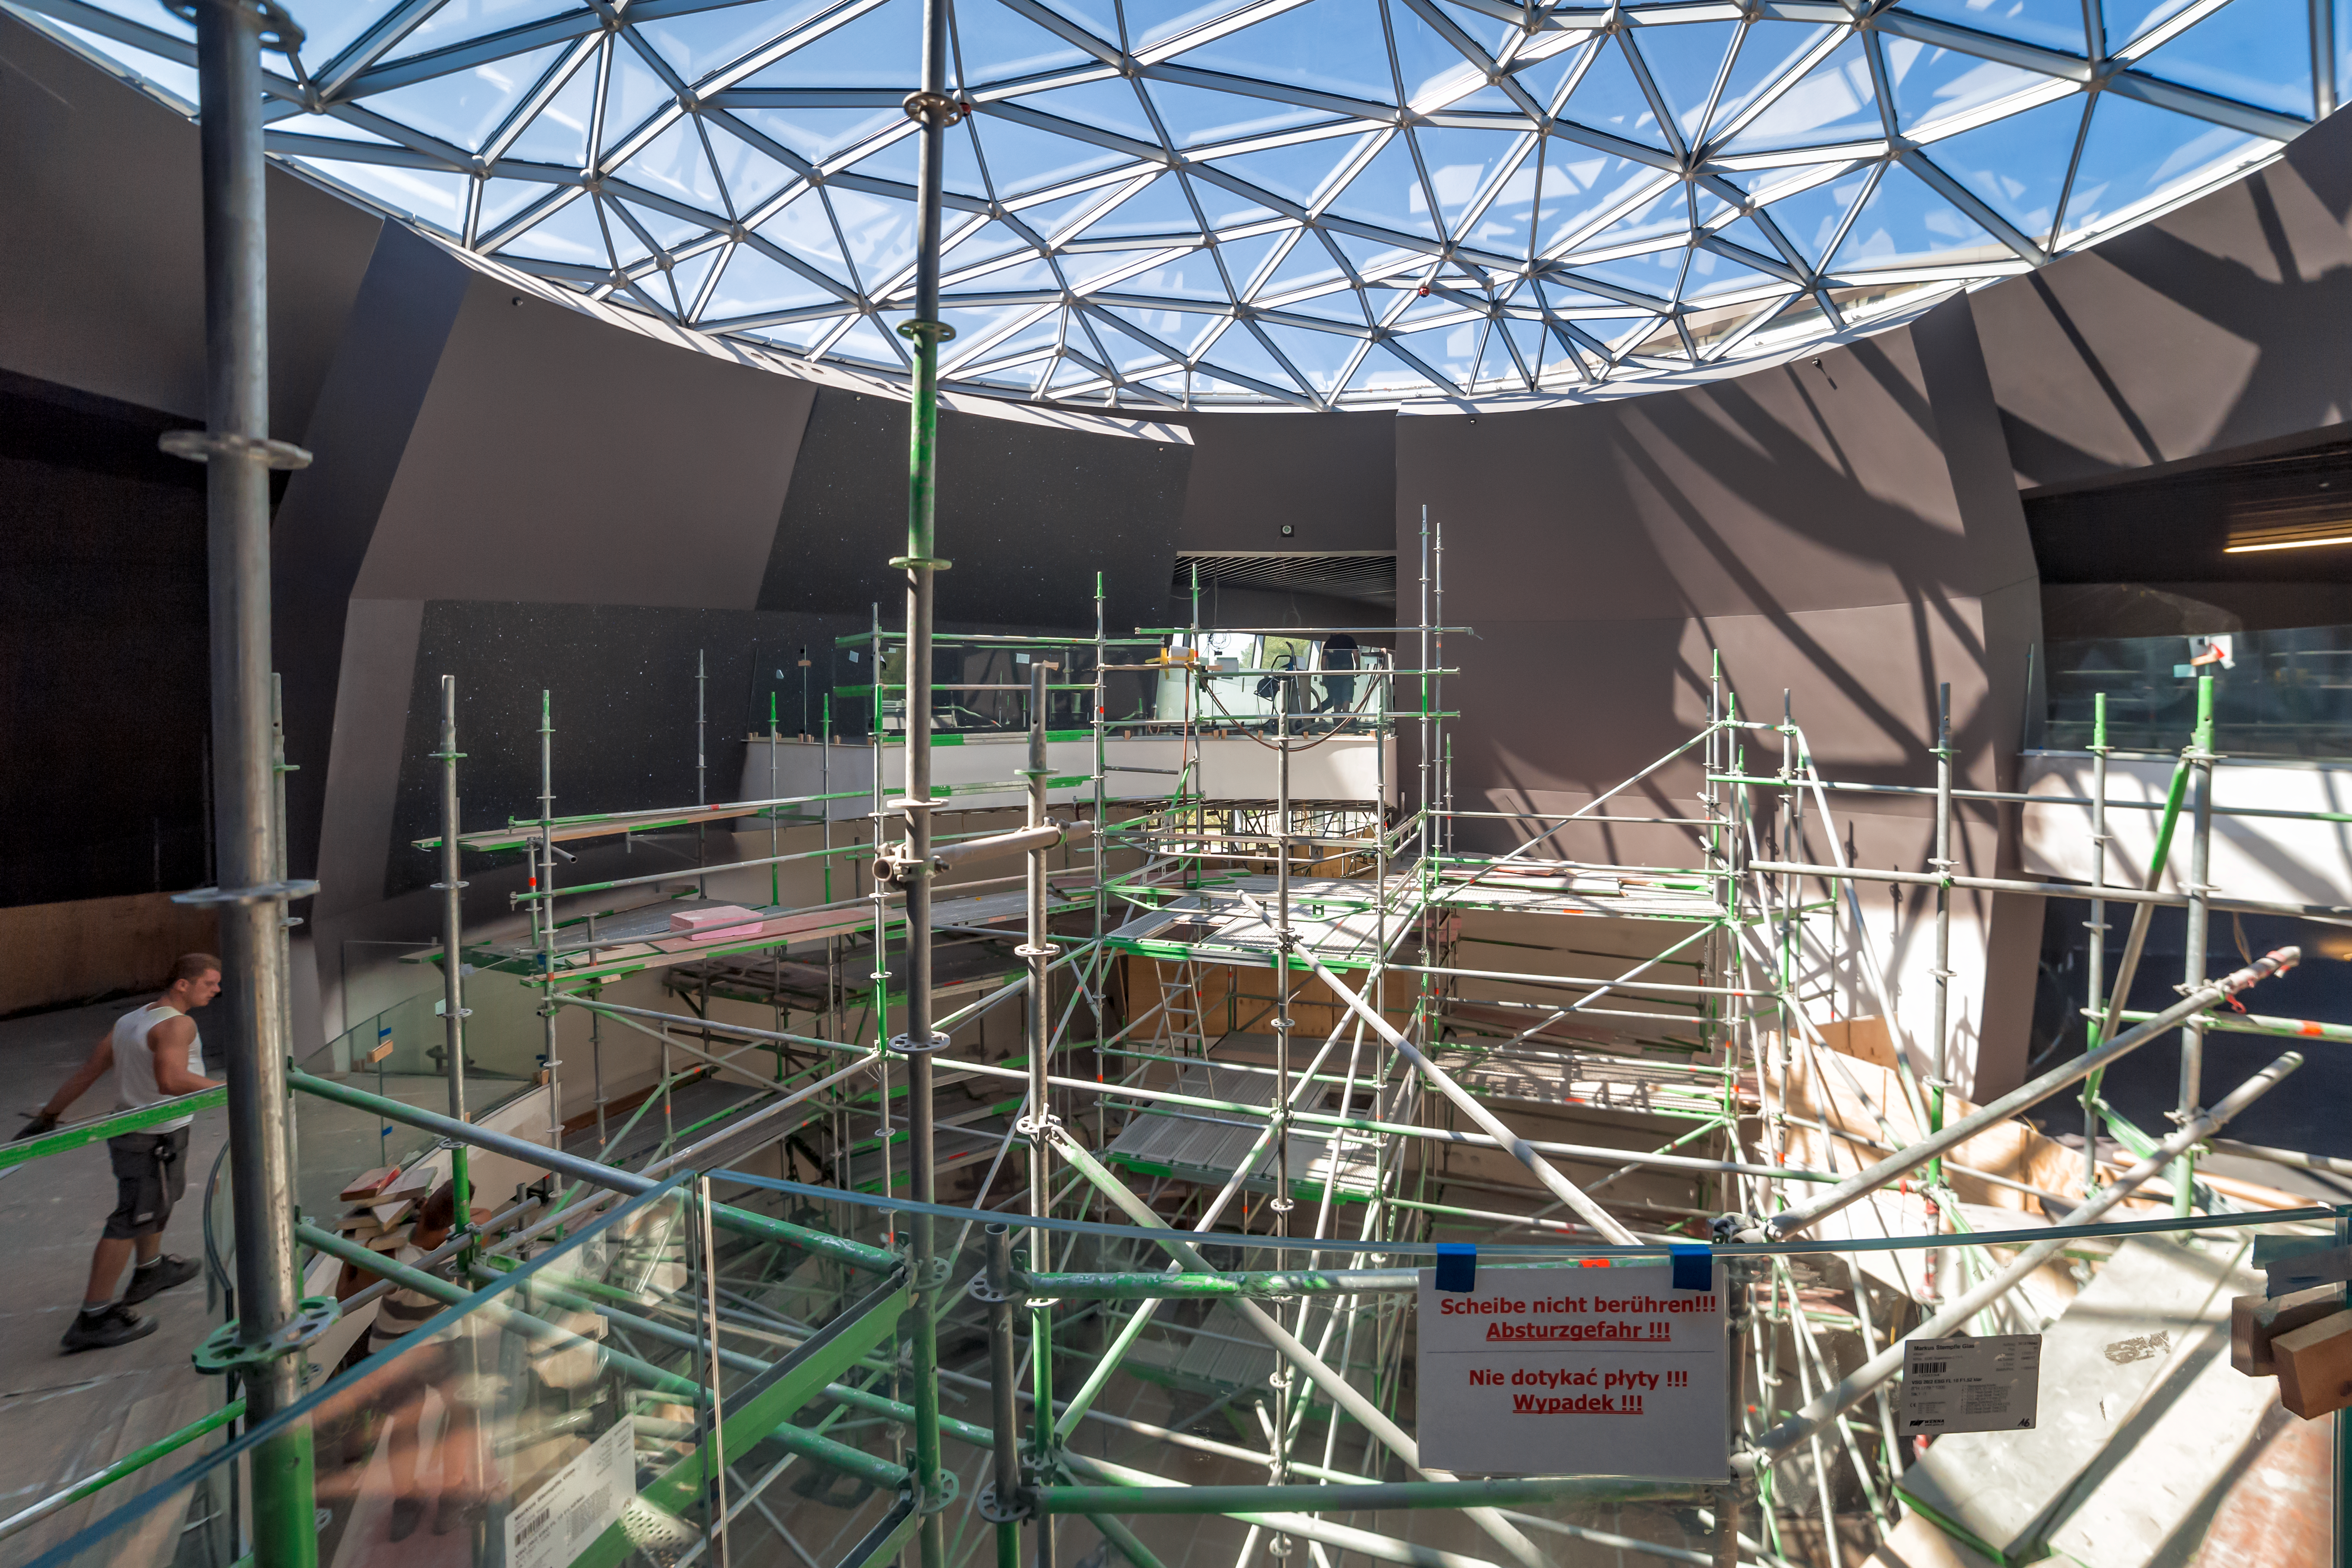

Construction site in The Void of the ESO Supernova

The interior of The Void at the ESO Supernova is quickly gaining shape.

Credit: P. Horálek/ESO